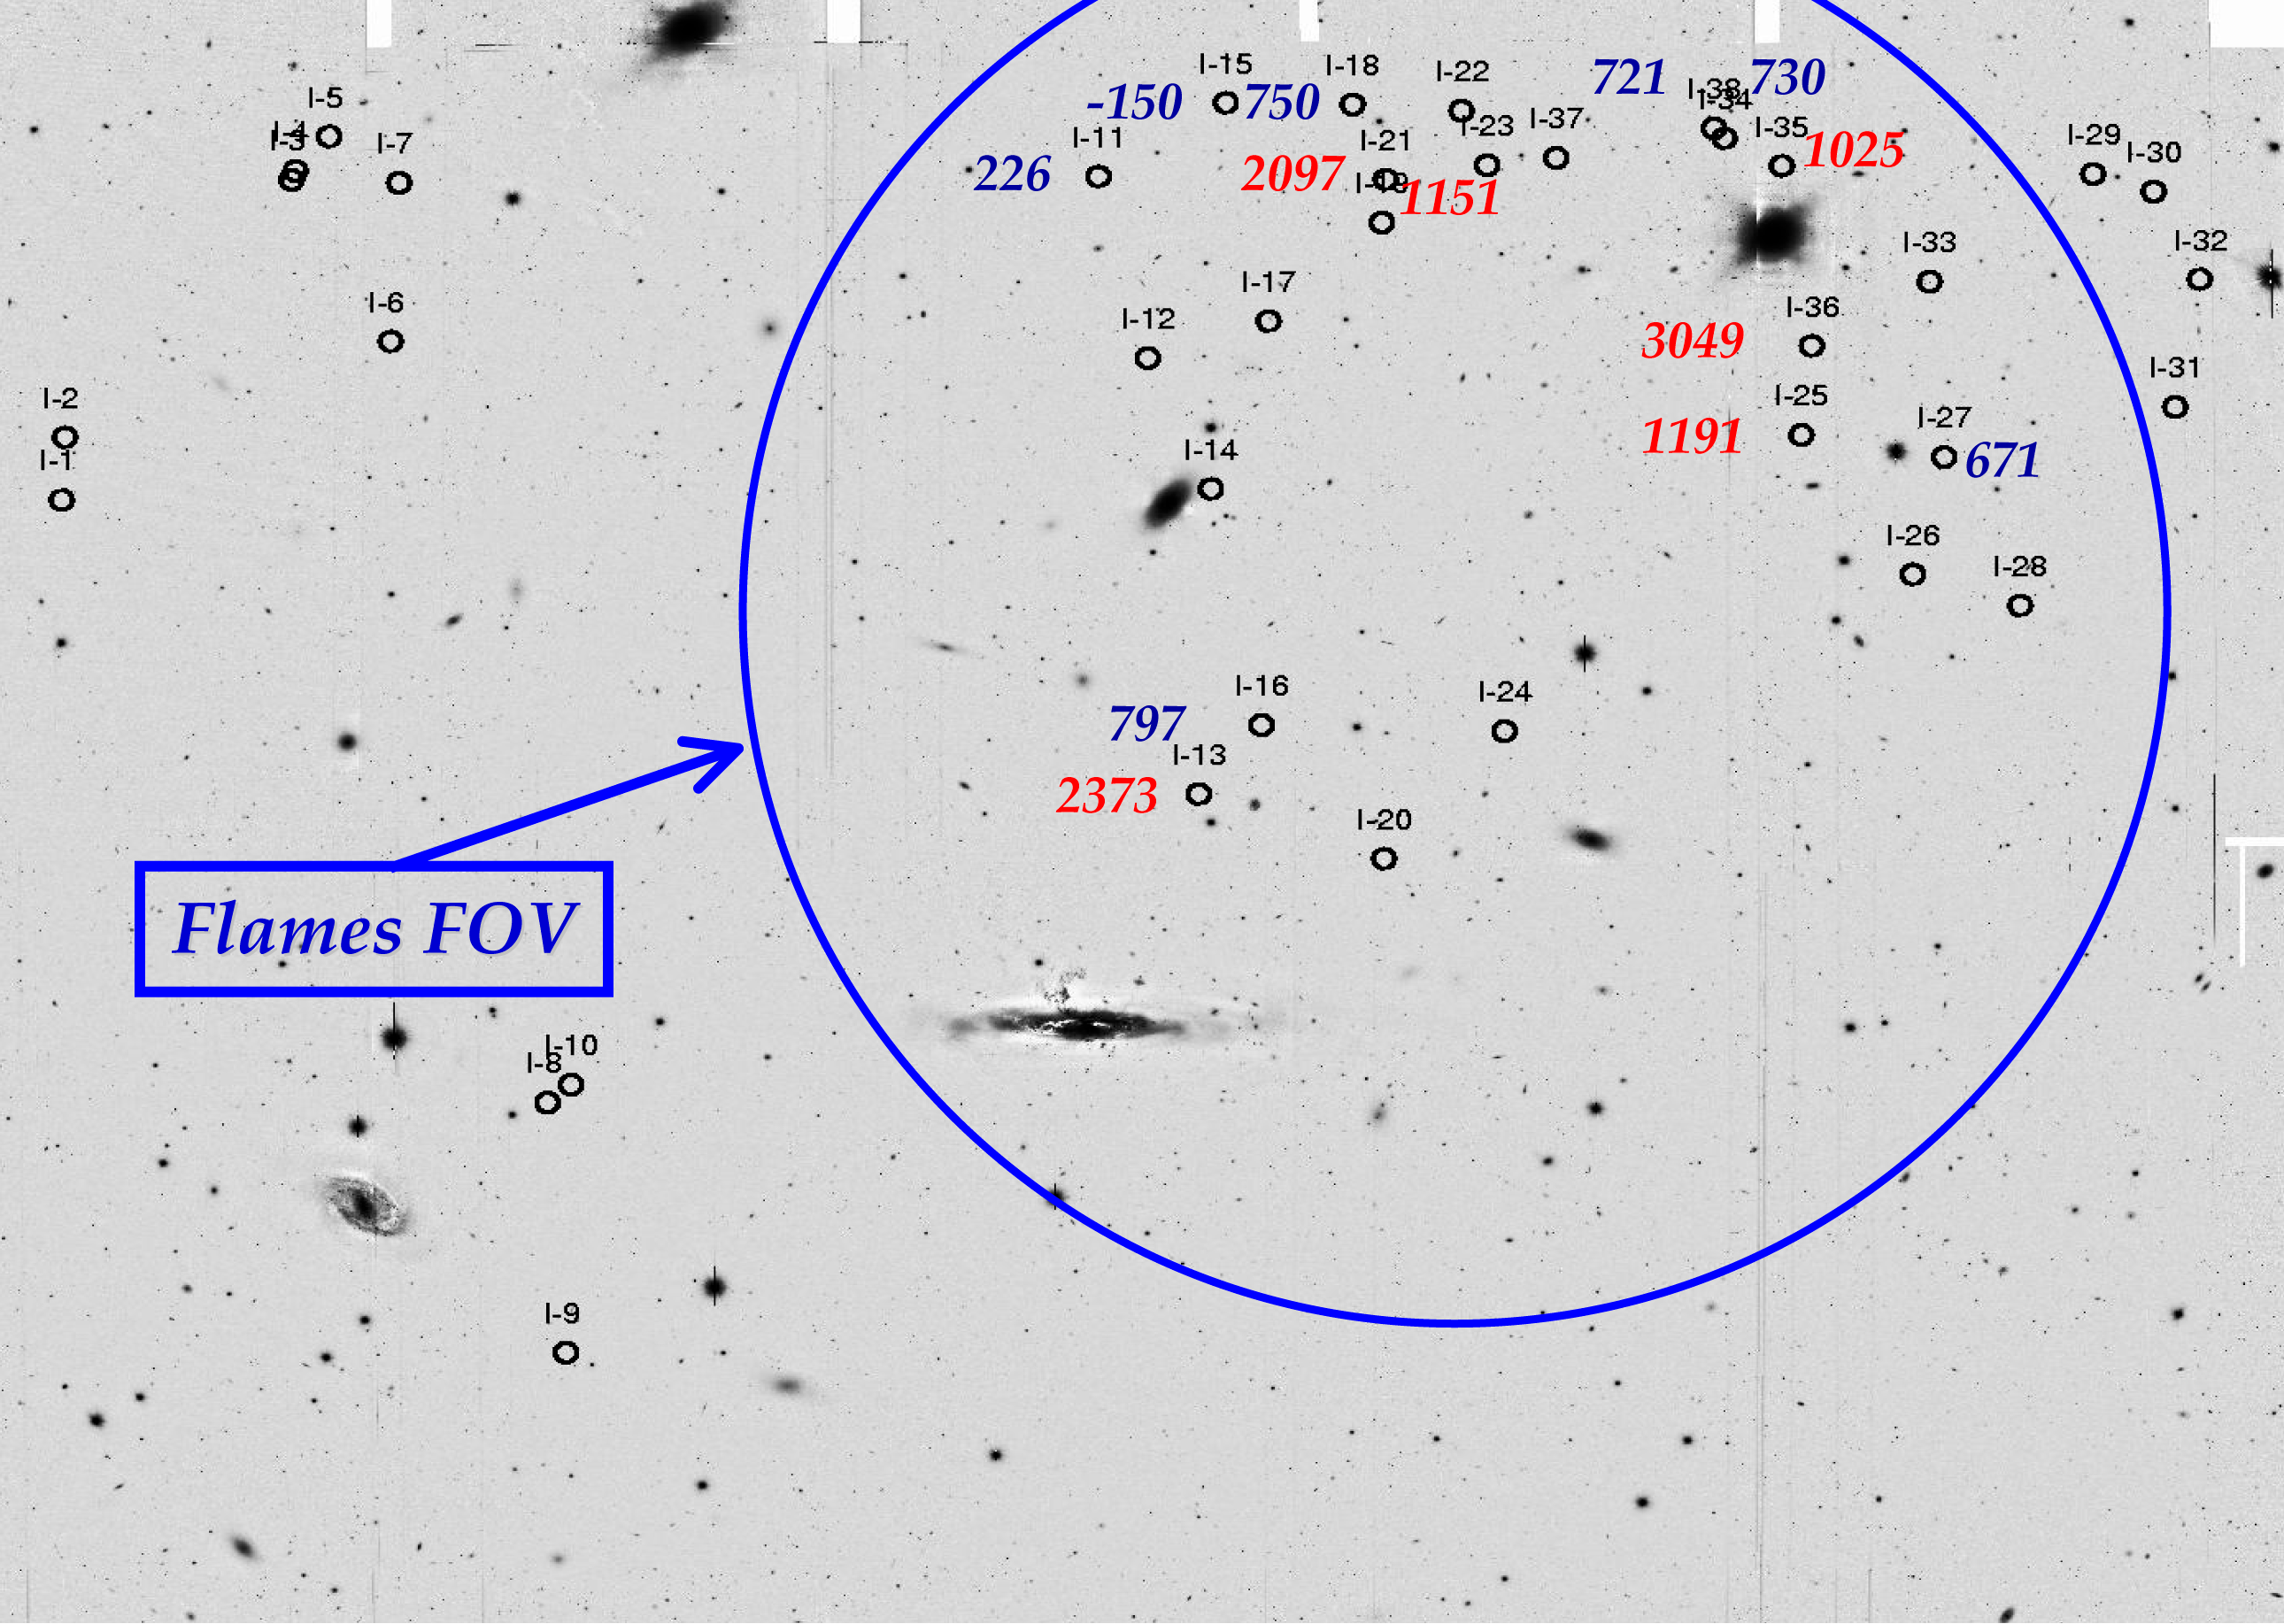

Intracluster planetary nebulae in the SUC field in the Virgo Cluster

Zoomed in view of the pointing relative to the SUC field. The image shows a 30 x 30 arcminute field centred on the Messier 86/ Messier 84 region of the Virgo cluster. The brighter galaxies in the field are (clockwise from the left) M86, M84 and NGC 4388. Their systemic velocities are -244, 1060 and 2524 km/s, respectively. Here the envelopes of bright galaxies are subtracted as much as possible for the detection of planetary nebulae embedded there. The larges circle indicates the FLAMES field-of-view. Intracluster planetary nebula candidates are marked by circles and show a highly non-uniform distribution in this field. The numbers near each circle indicate the measured line-of-sight velocity for that intracluster planetary nebula. The colour code used is blue for velocities smaller than the M84 systemic velocity (1060 km/s), red for larger velocities.

Credit: ESO